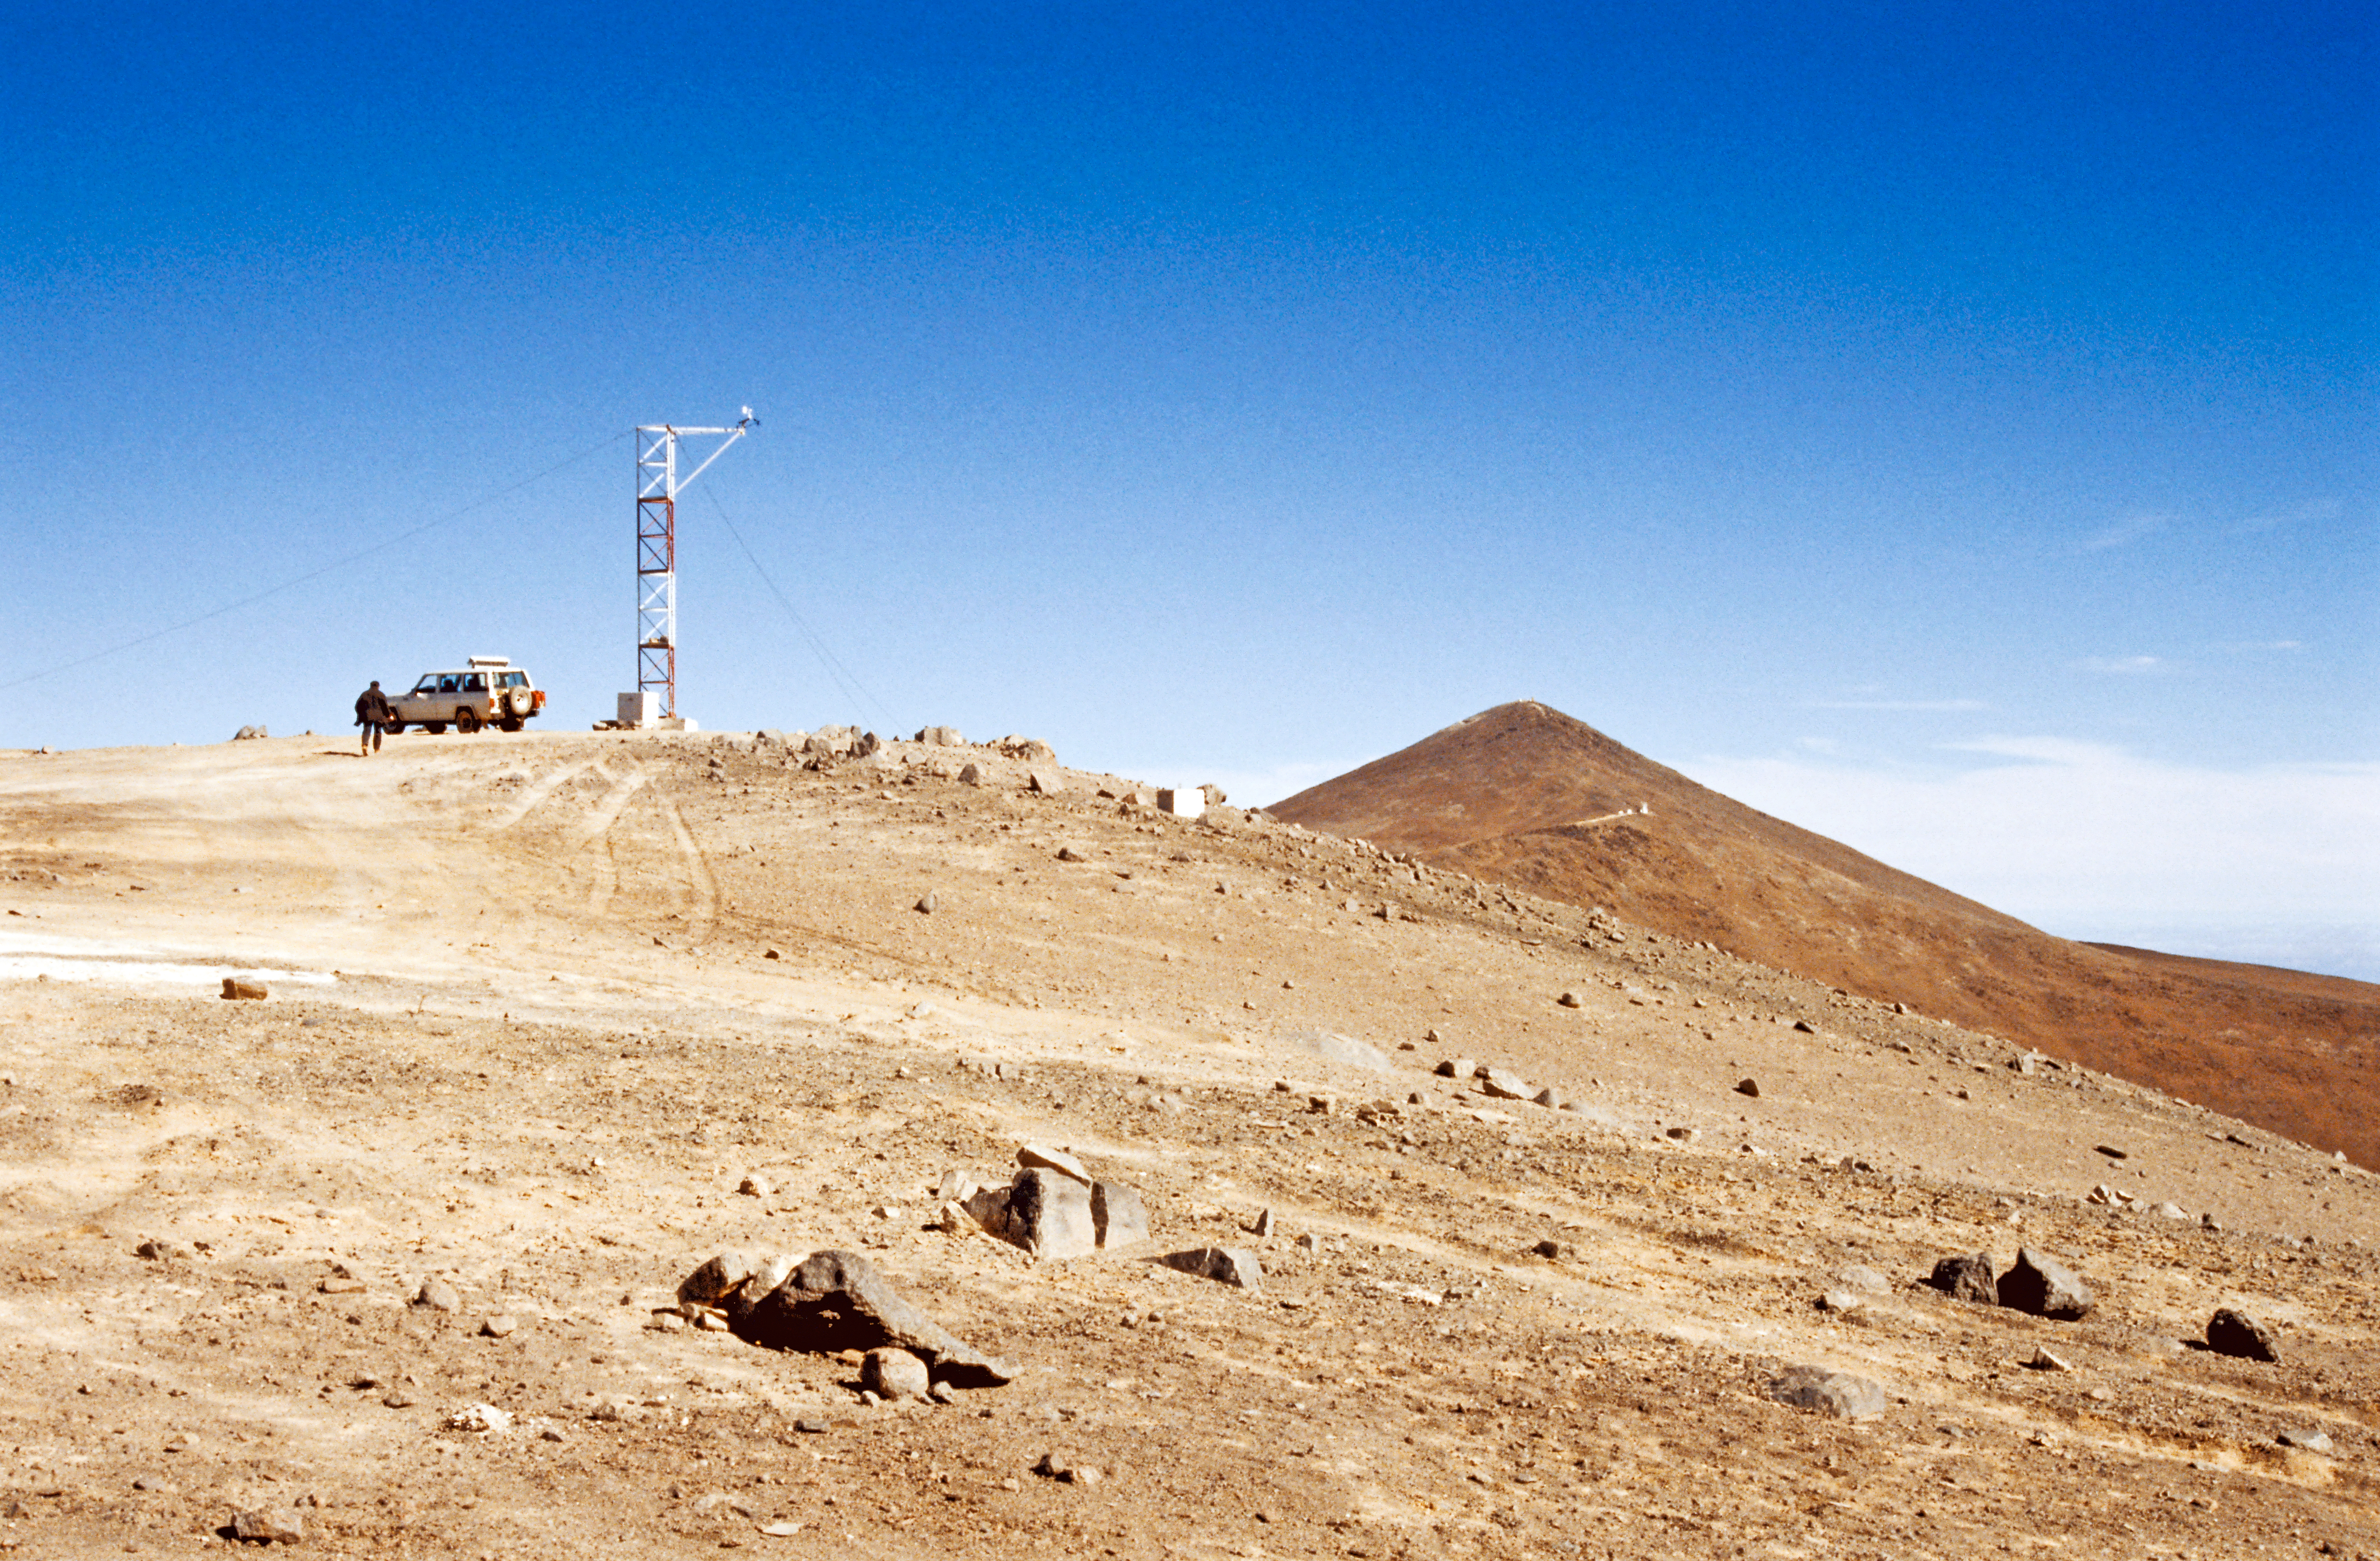

Early site testing on La Montura

A site monitor at La Montura, a hill north of Cerro Paranal. Paranal is the nearly perfect cone-shaped mountain far behind, whereas the today's location of VISTA is seen in the middle. 1988.

Credit: ESO/M. Sarazin